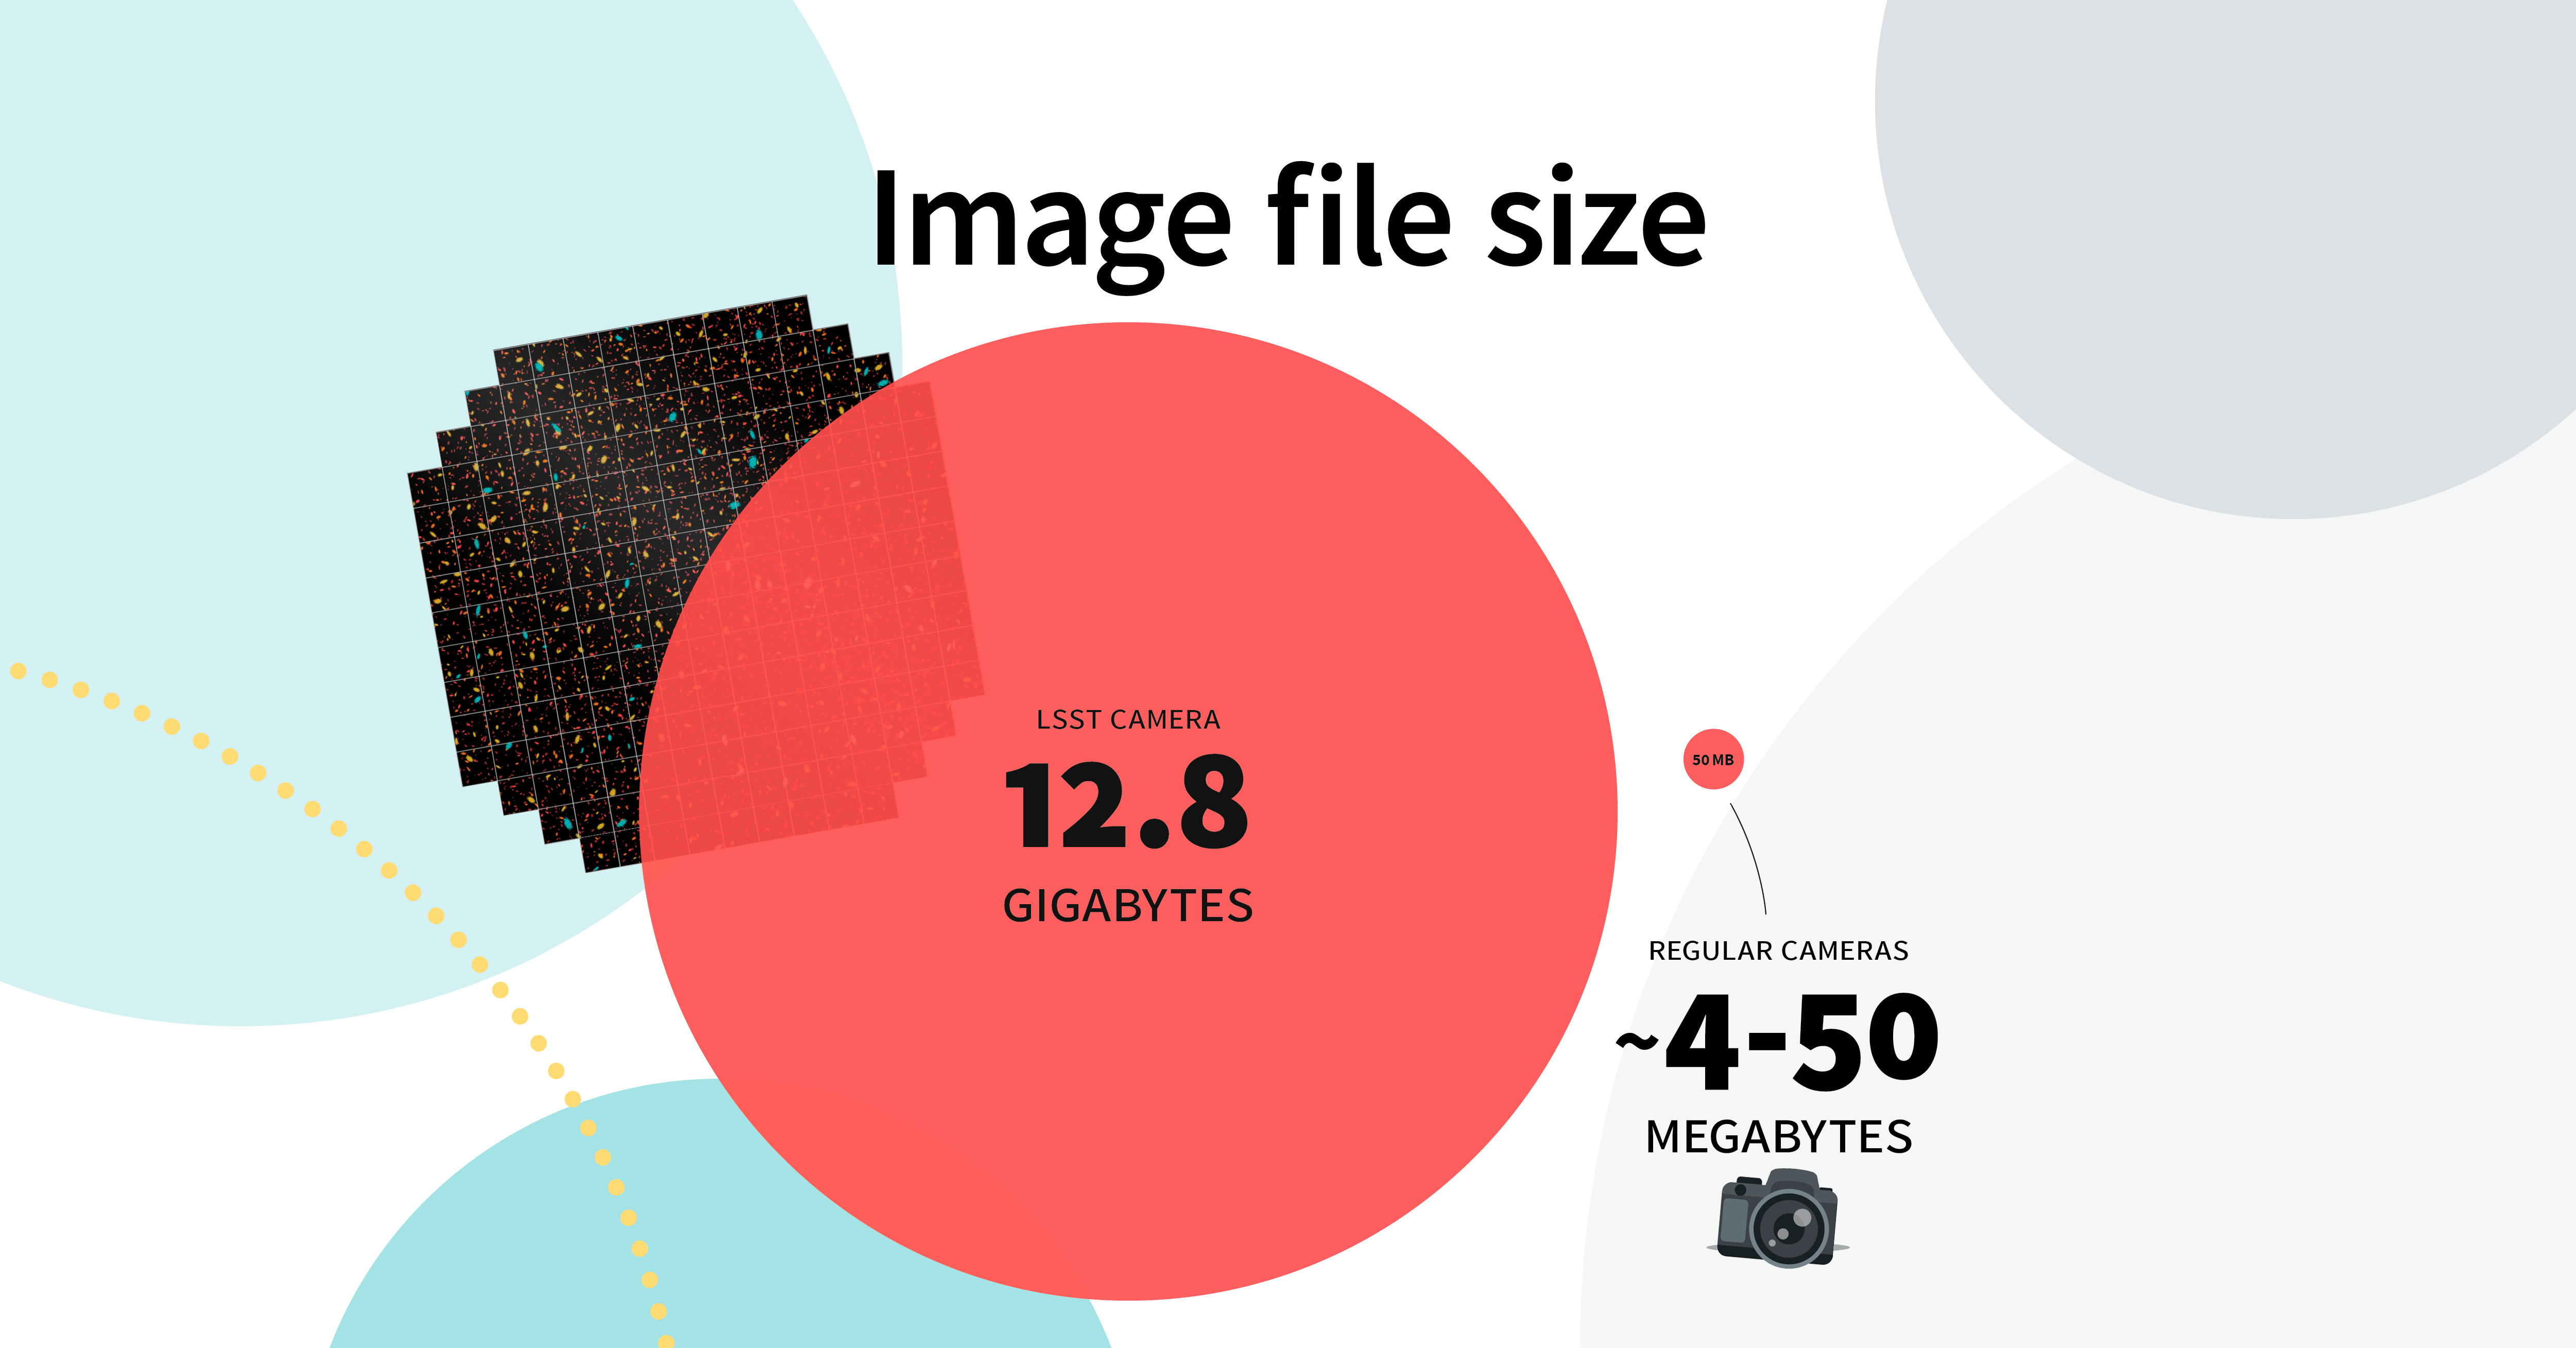

LSST Camera Illustration

Educational illustration of the Rubin Observatory LSST Camera.

Credit: RubinObs/NOIRLab/SLAC/NSF/DOE/AURA/J. Pinto